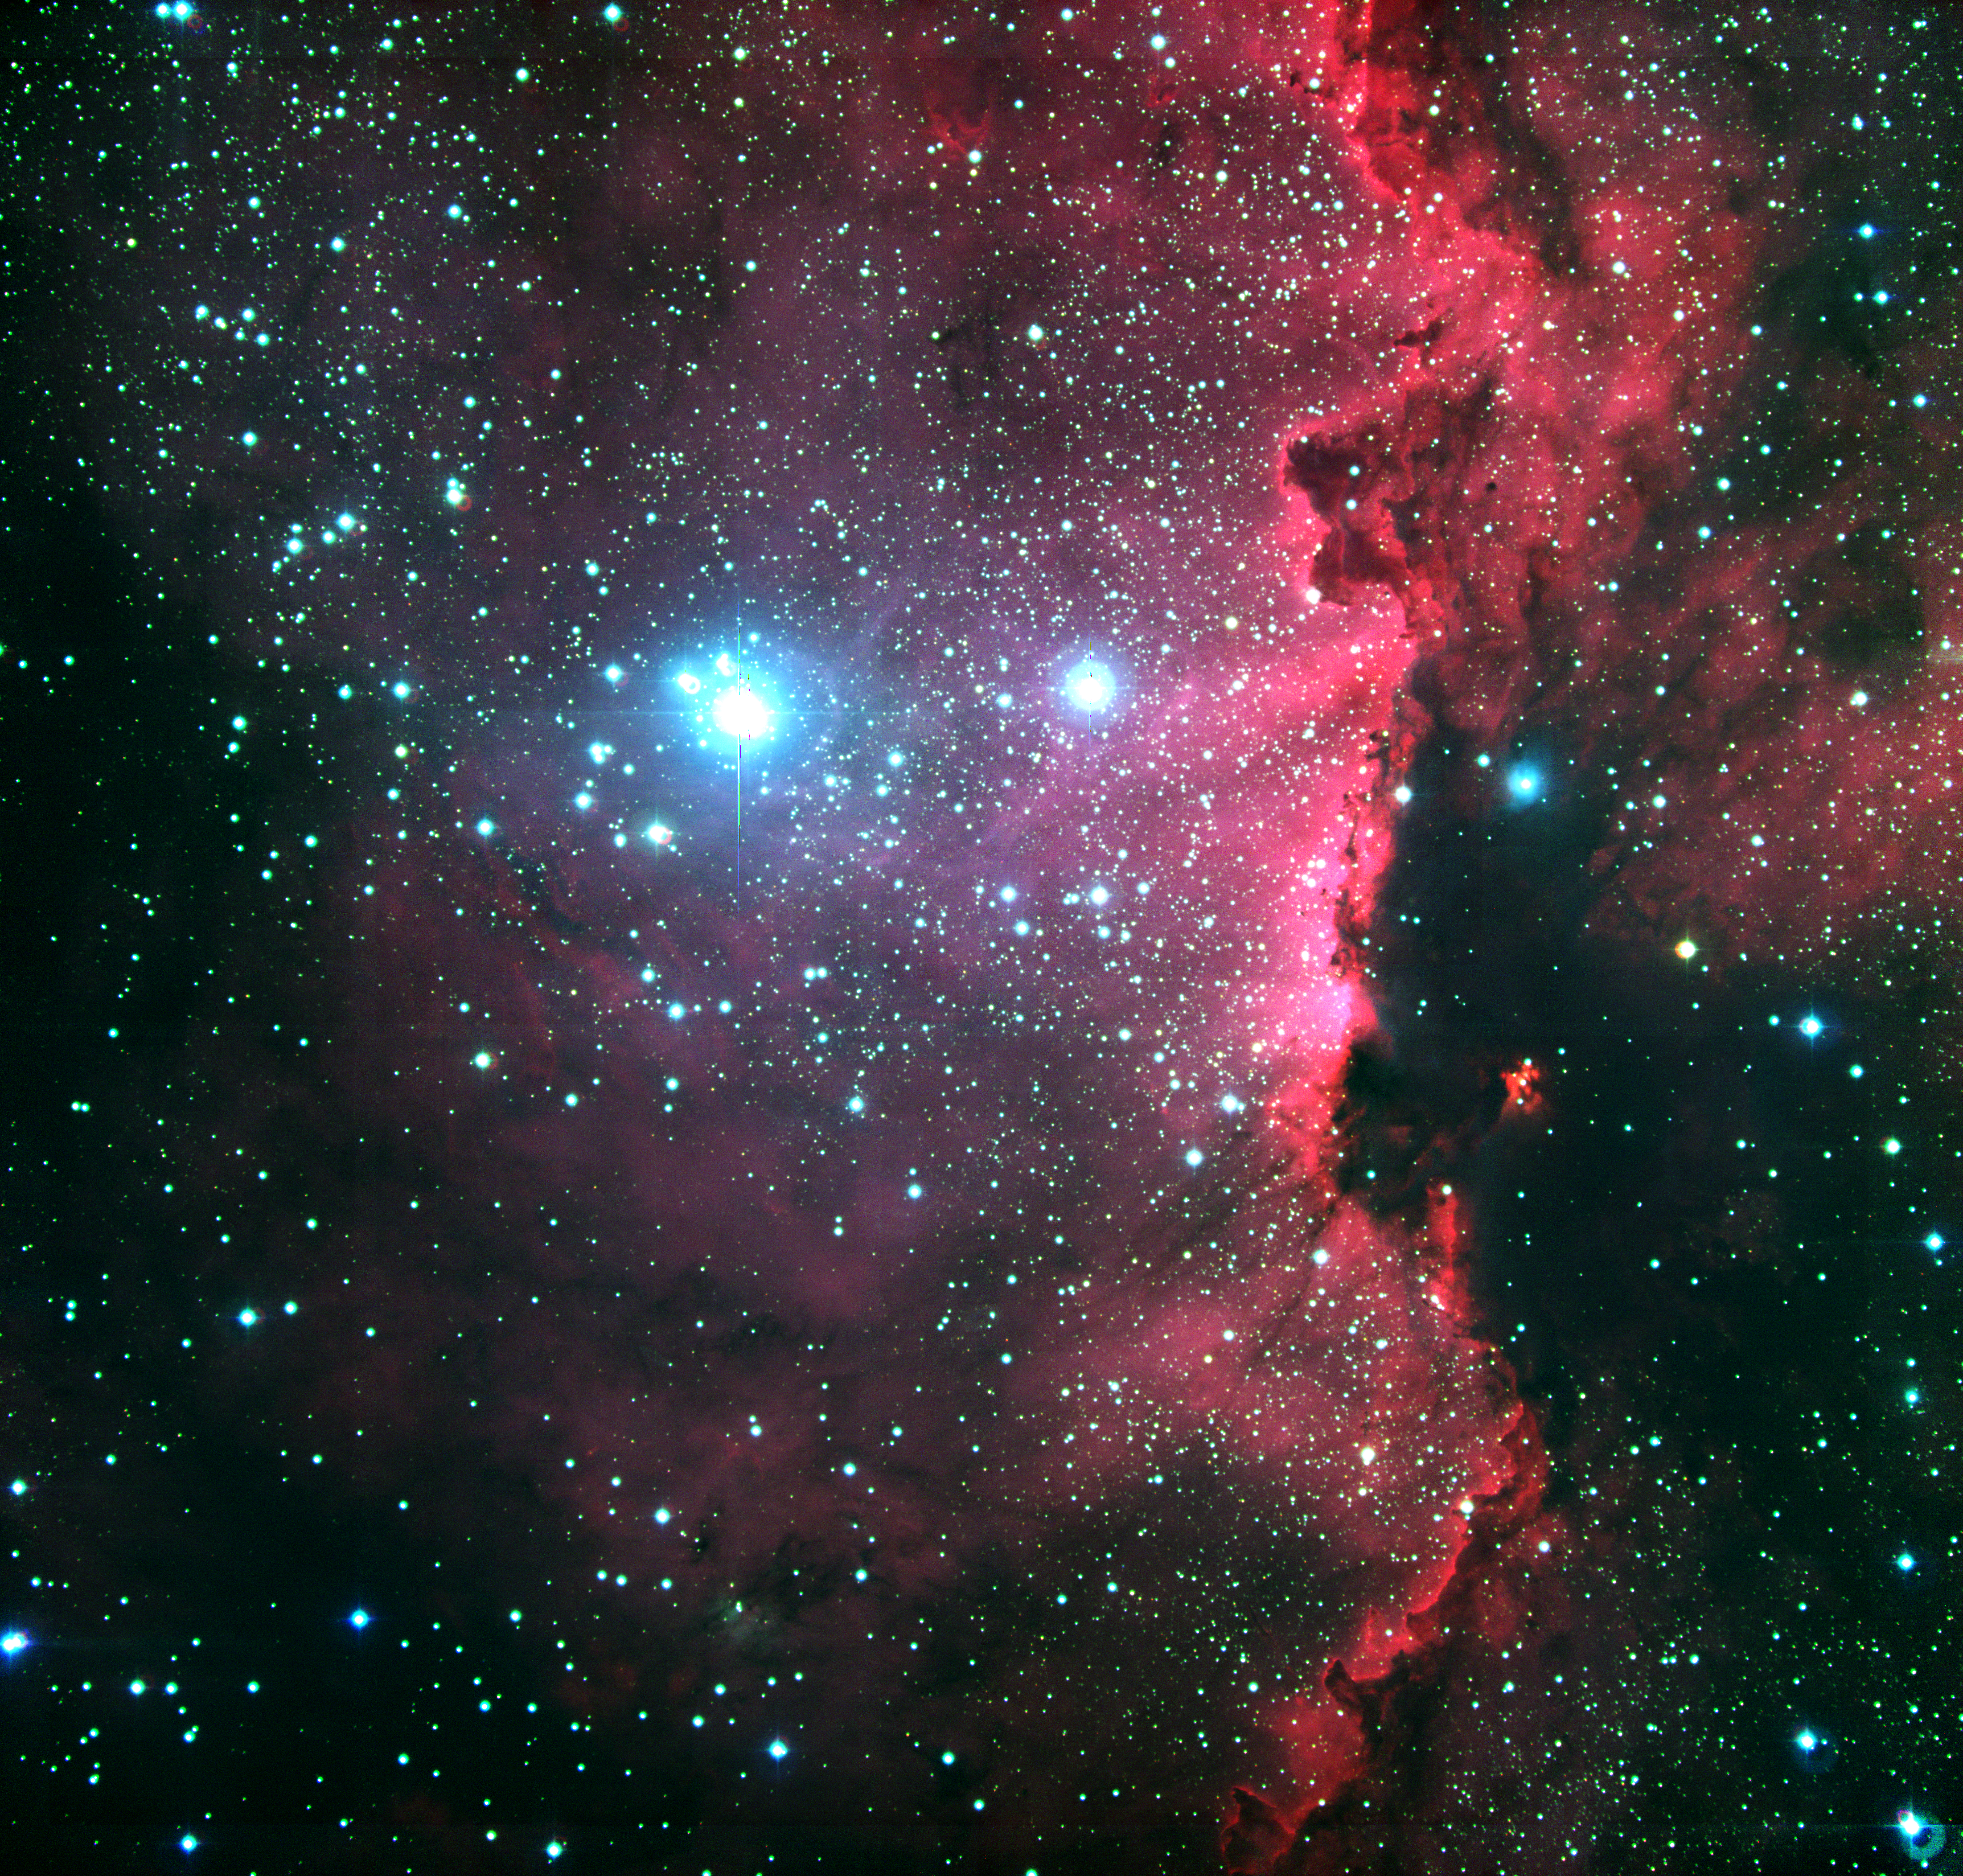

Star-forming region RCW 108 in Ara

RCW 108 is a molecular cloud that is in the process of being destroyed by intense ultraviolet radiation from heavy and hot stars in the nearby stellar cluster NGC 6193, seen to the left in the photo. A series of images were obtained with the Wide Field Imager (WFI) of areas in the Milky Way band, including some in which interstellar nebulae of gas and dust are seen. Each frame records 8184 x 8196, or over 67 million, pixels in a sky field of 32 x 32 arcmin 2. The photo shows the RCW 108 complex of bright and dark nebulae in the southern association Ara OB1, a star-forming region in the constellation Ara (the Altar), deep in the southern sky. The resolution in this image has been degraded by reducing the number of pixels in one direction from about 8000 to 3000 in the "High-Resolution version", in order to make the image transportable over the web without incurring completely unacceptable transfer times. Still, it is very large, even in the highly compressed jpeg format, reflecting the great amount of details visible.

This colour picture is a composite made from 12 separate images, obtained with the WFI on 27 March 1999. The blue component corresponds to the B filter, the green to the V filter, and the red to the H-alpha filter. The images in each filter are the composite of 4 individual frames obtained with the telescope pointing at slightly different positions on the sky, so that the parts of the sky falling in the gaps between the 8 individual 2k x 4k CCDs in any given frame are recorded on the others. The monochromatic images are then produced by superimposing the individual frames, correcting for the telescope offsets ; this ensures that the complete field is well covered. This procedure is not simple, as the observing conditions may change slightly from exposure to exposure, resulting in small differences. Finally, the combined images in each filter are aligned and colour-coded to produce the colour picture.

For the processing of this large photo (8k x 8k; 256 Mbytes), a minimum of contrast correction was made and very faint lines may still be perceived in some places where the individual frames were joined. It may also be noted that there is a slight misalignment of the individual colours in stellar images at the extreme corners of the large field. This is due to the effect of differential atmospheric refraction, i.e. light rays of different colours are bent differently in air.

The exposure time was 300 sec for each frame in H-alpha, and 60 sec in B and V. East is to the left and North to the top.

Credit: ESO